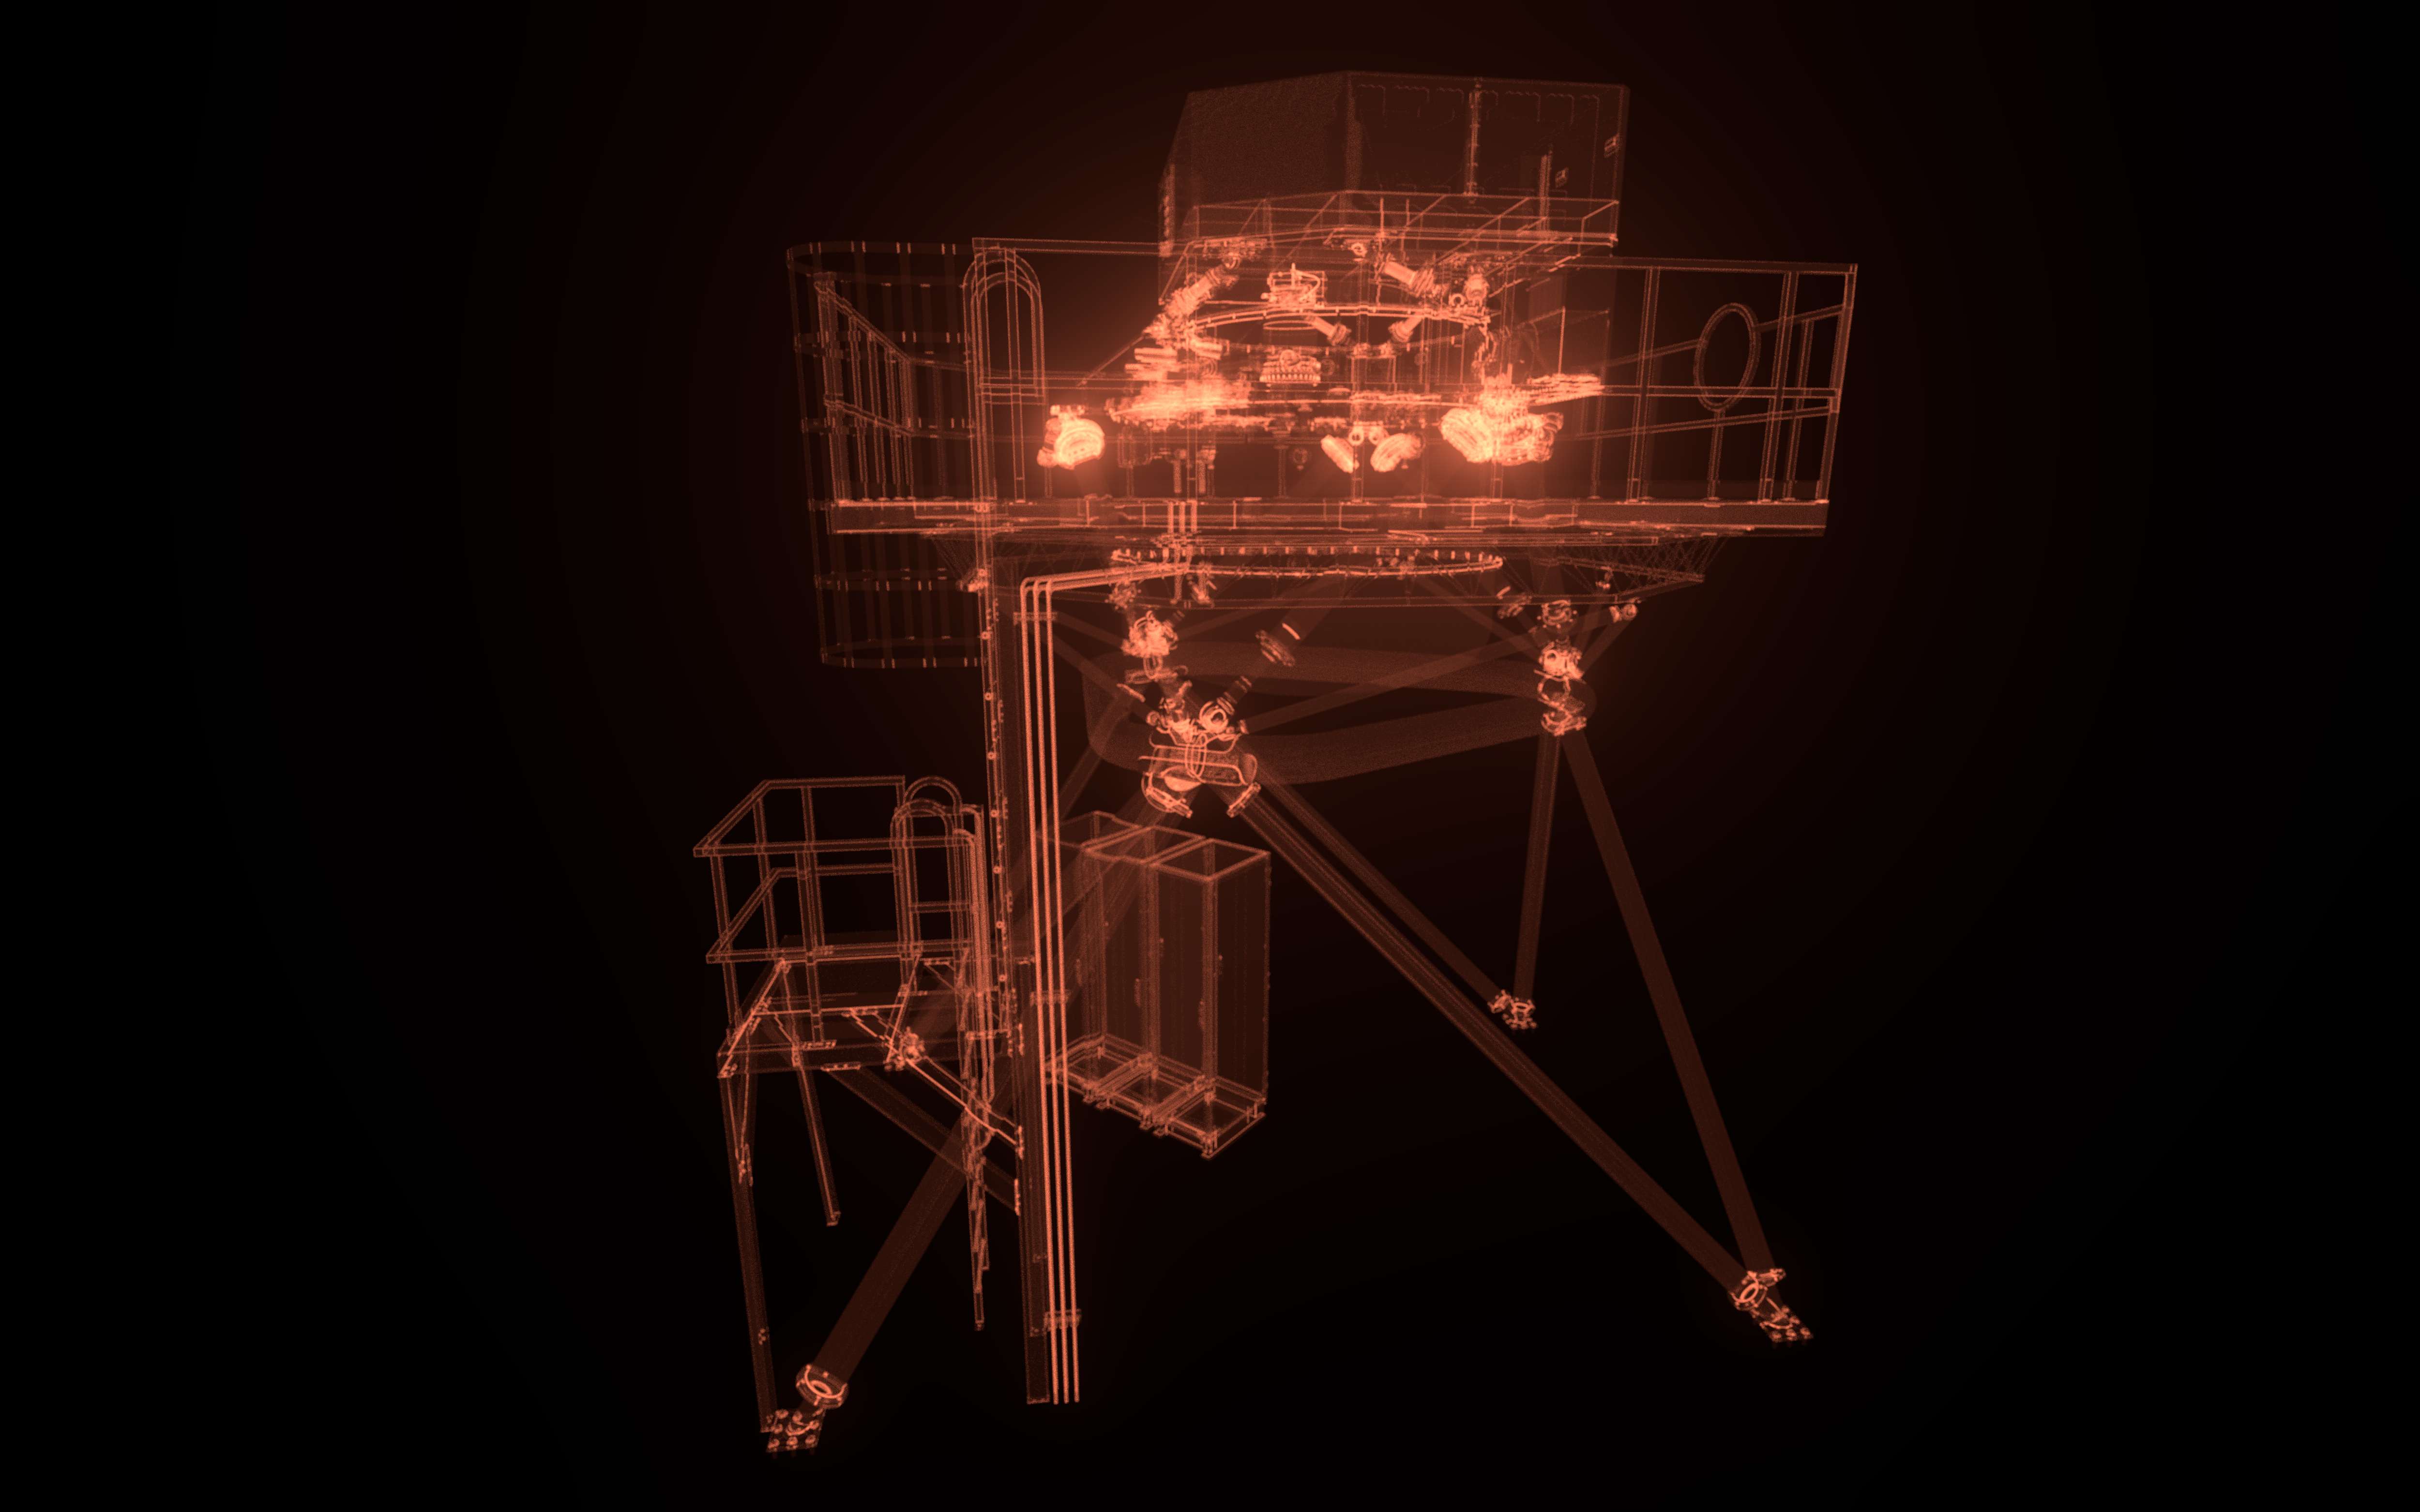

METIS model

An artistic impression of the computer model of the ELT instrument METIS.

Credit: ESO